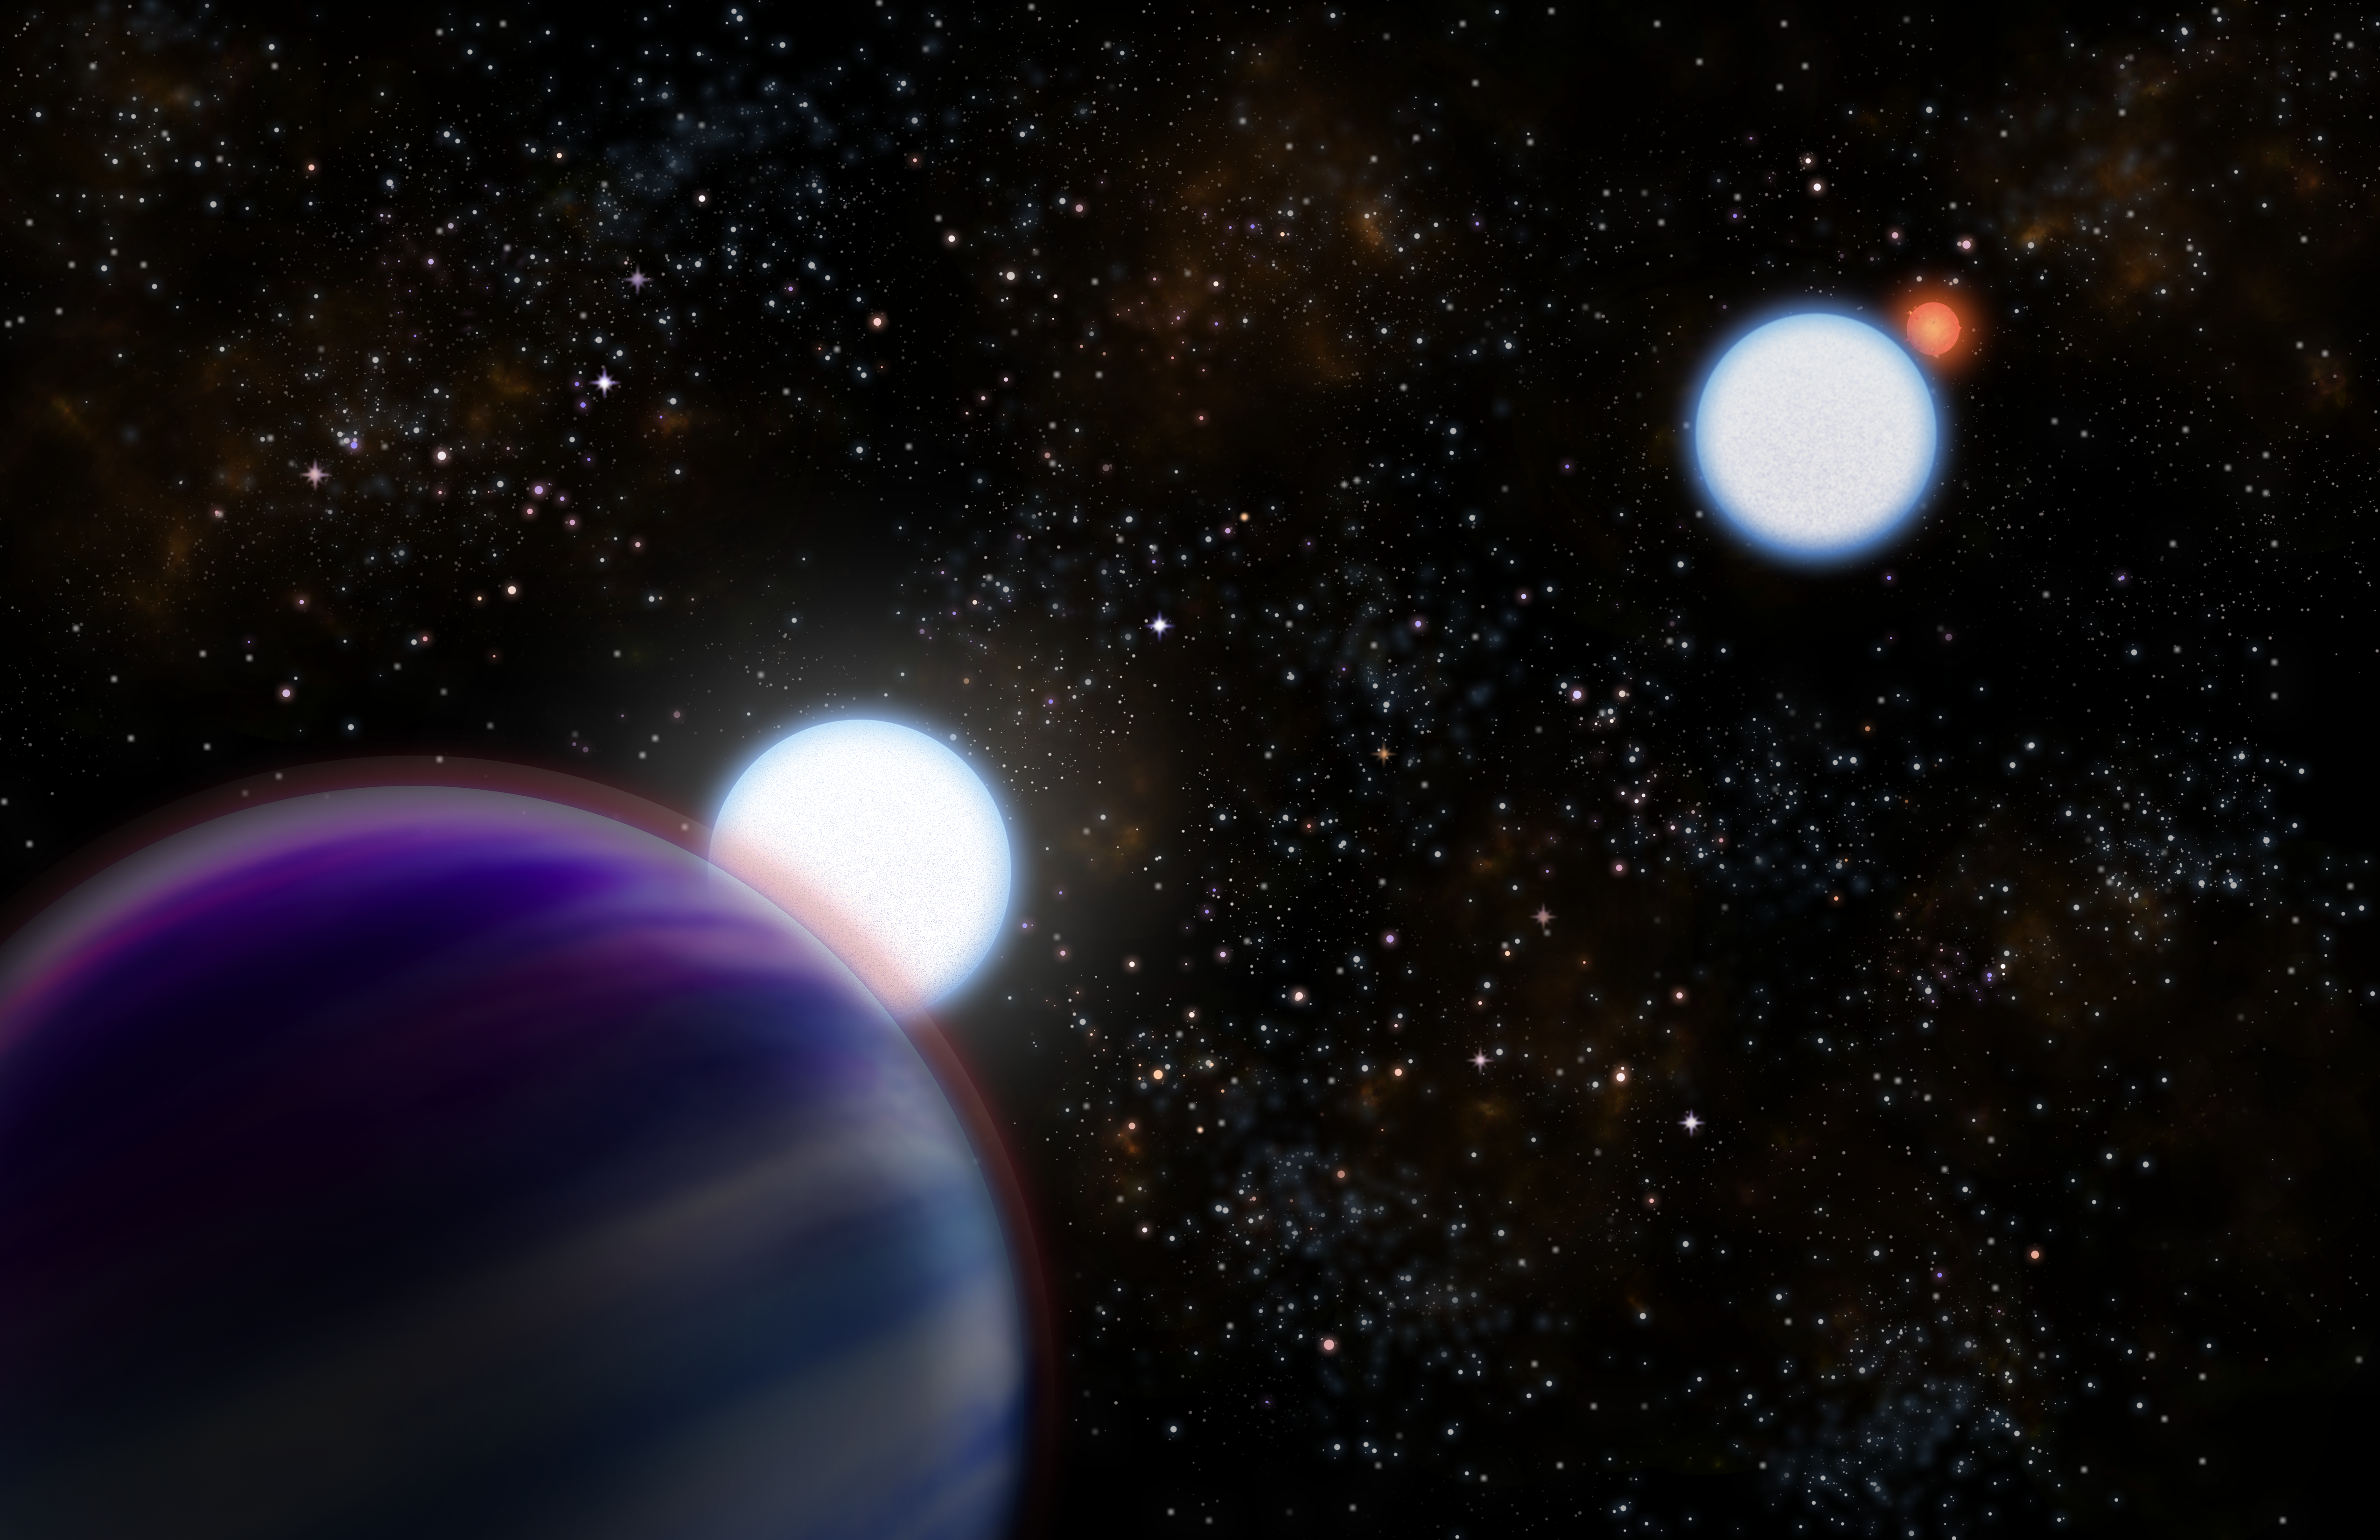

Artist's conception of the Kepler-13AB

Artist's conception of the Kepler-13AB binary star system as revealed by observations including the new Gemini Observatory data. The two stars (A and B) are large, massive bluish stars (center) with the transiting "hot Jupiter" (Kepler-13b) in the foreground (left corner). Star B and its low mass red dwarf companion star are seen in the background to the right.

Credit: Gemini Observatory/NSF/AURA/Artwork by Joy Pollard